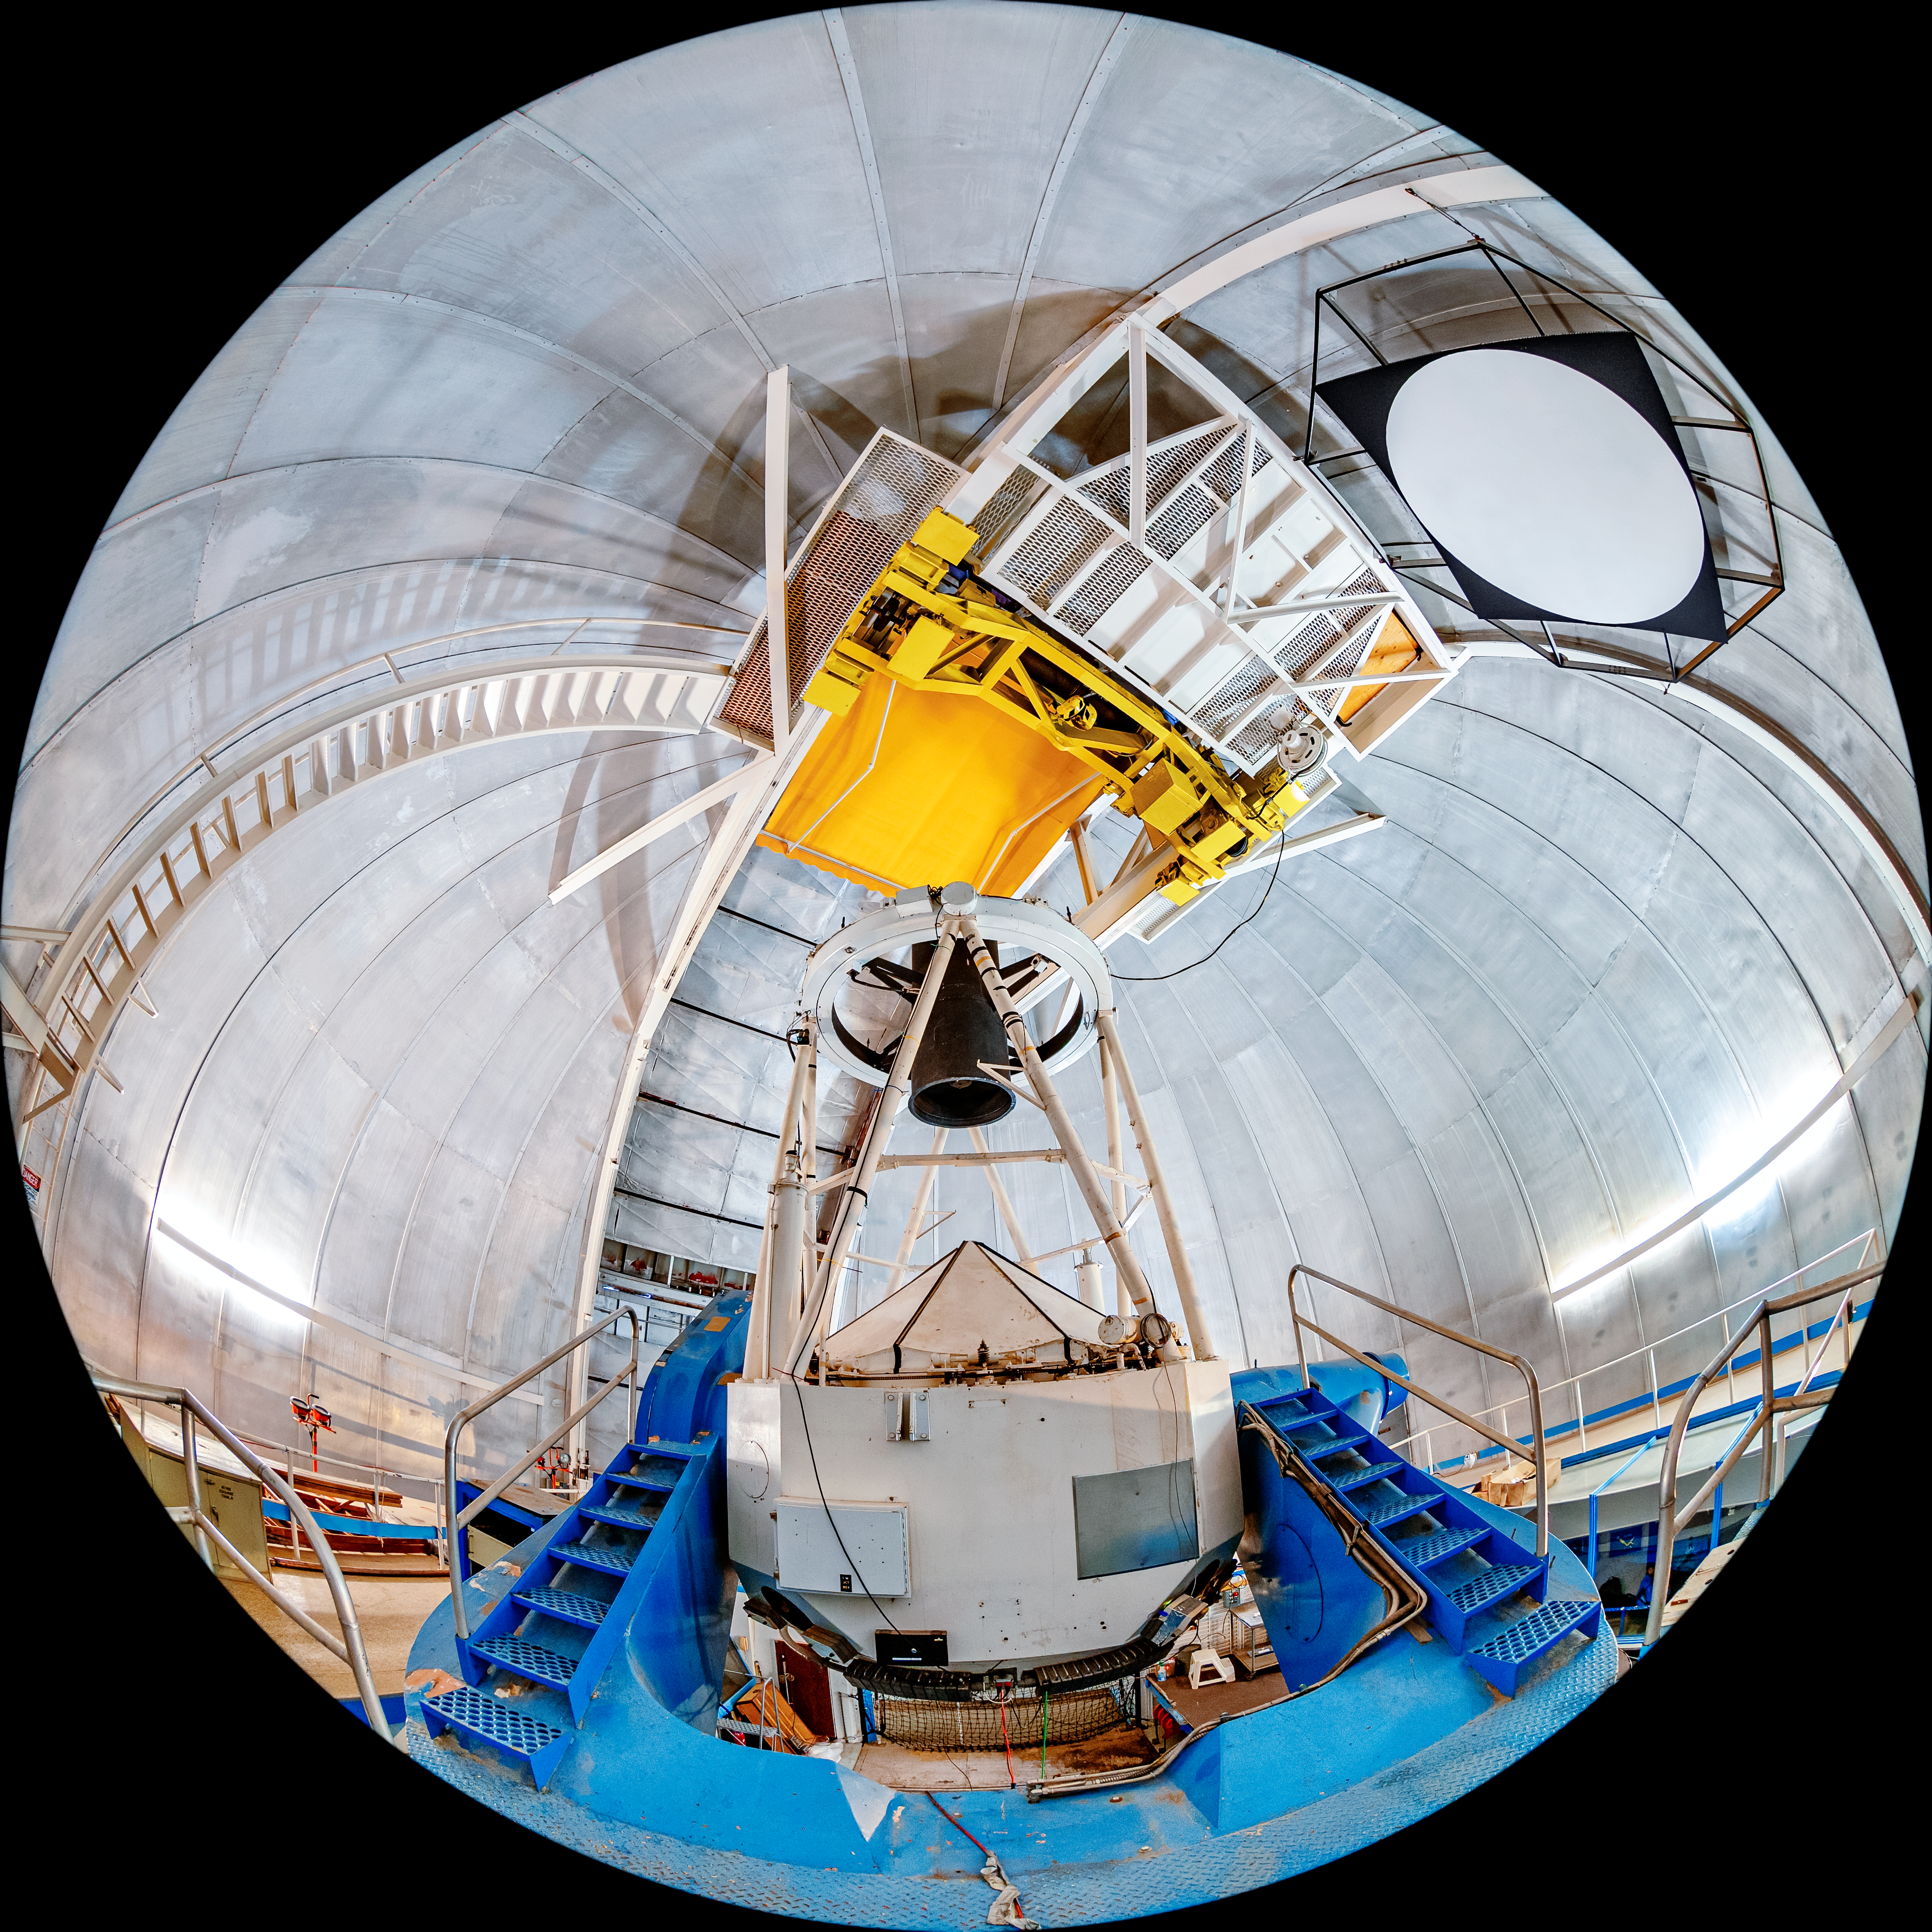

KPNO 2.1-meter Telescope Interior Fulldome

A fulldome view of the KPNO 2.1-meter Telescope interior on Kitt Peak National Observatory in Arizona.

Credit: KPNO/NOIRLab/NSF/AURA/T. Matsopoulos